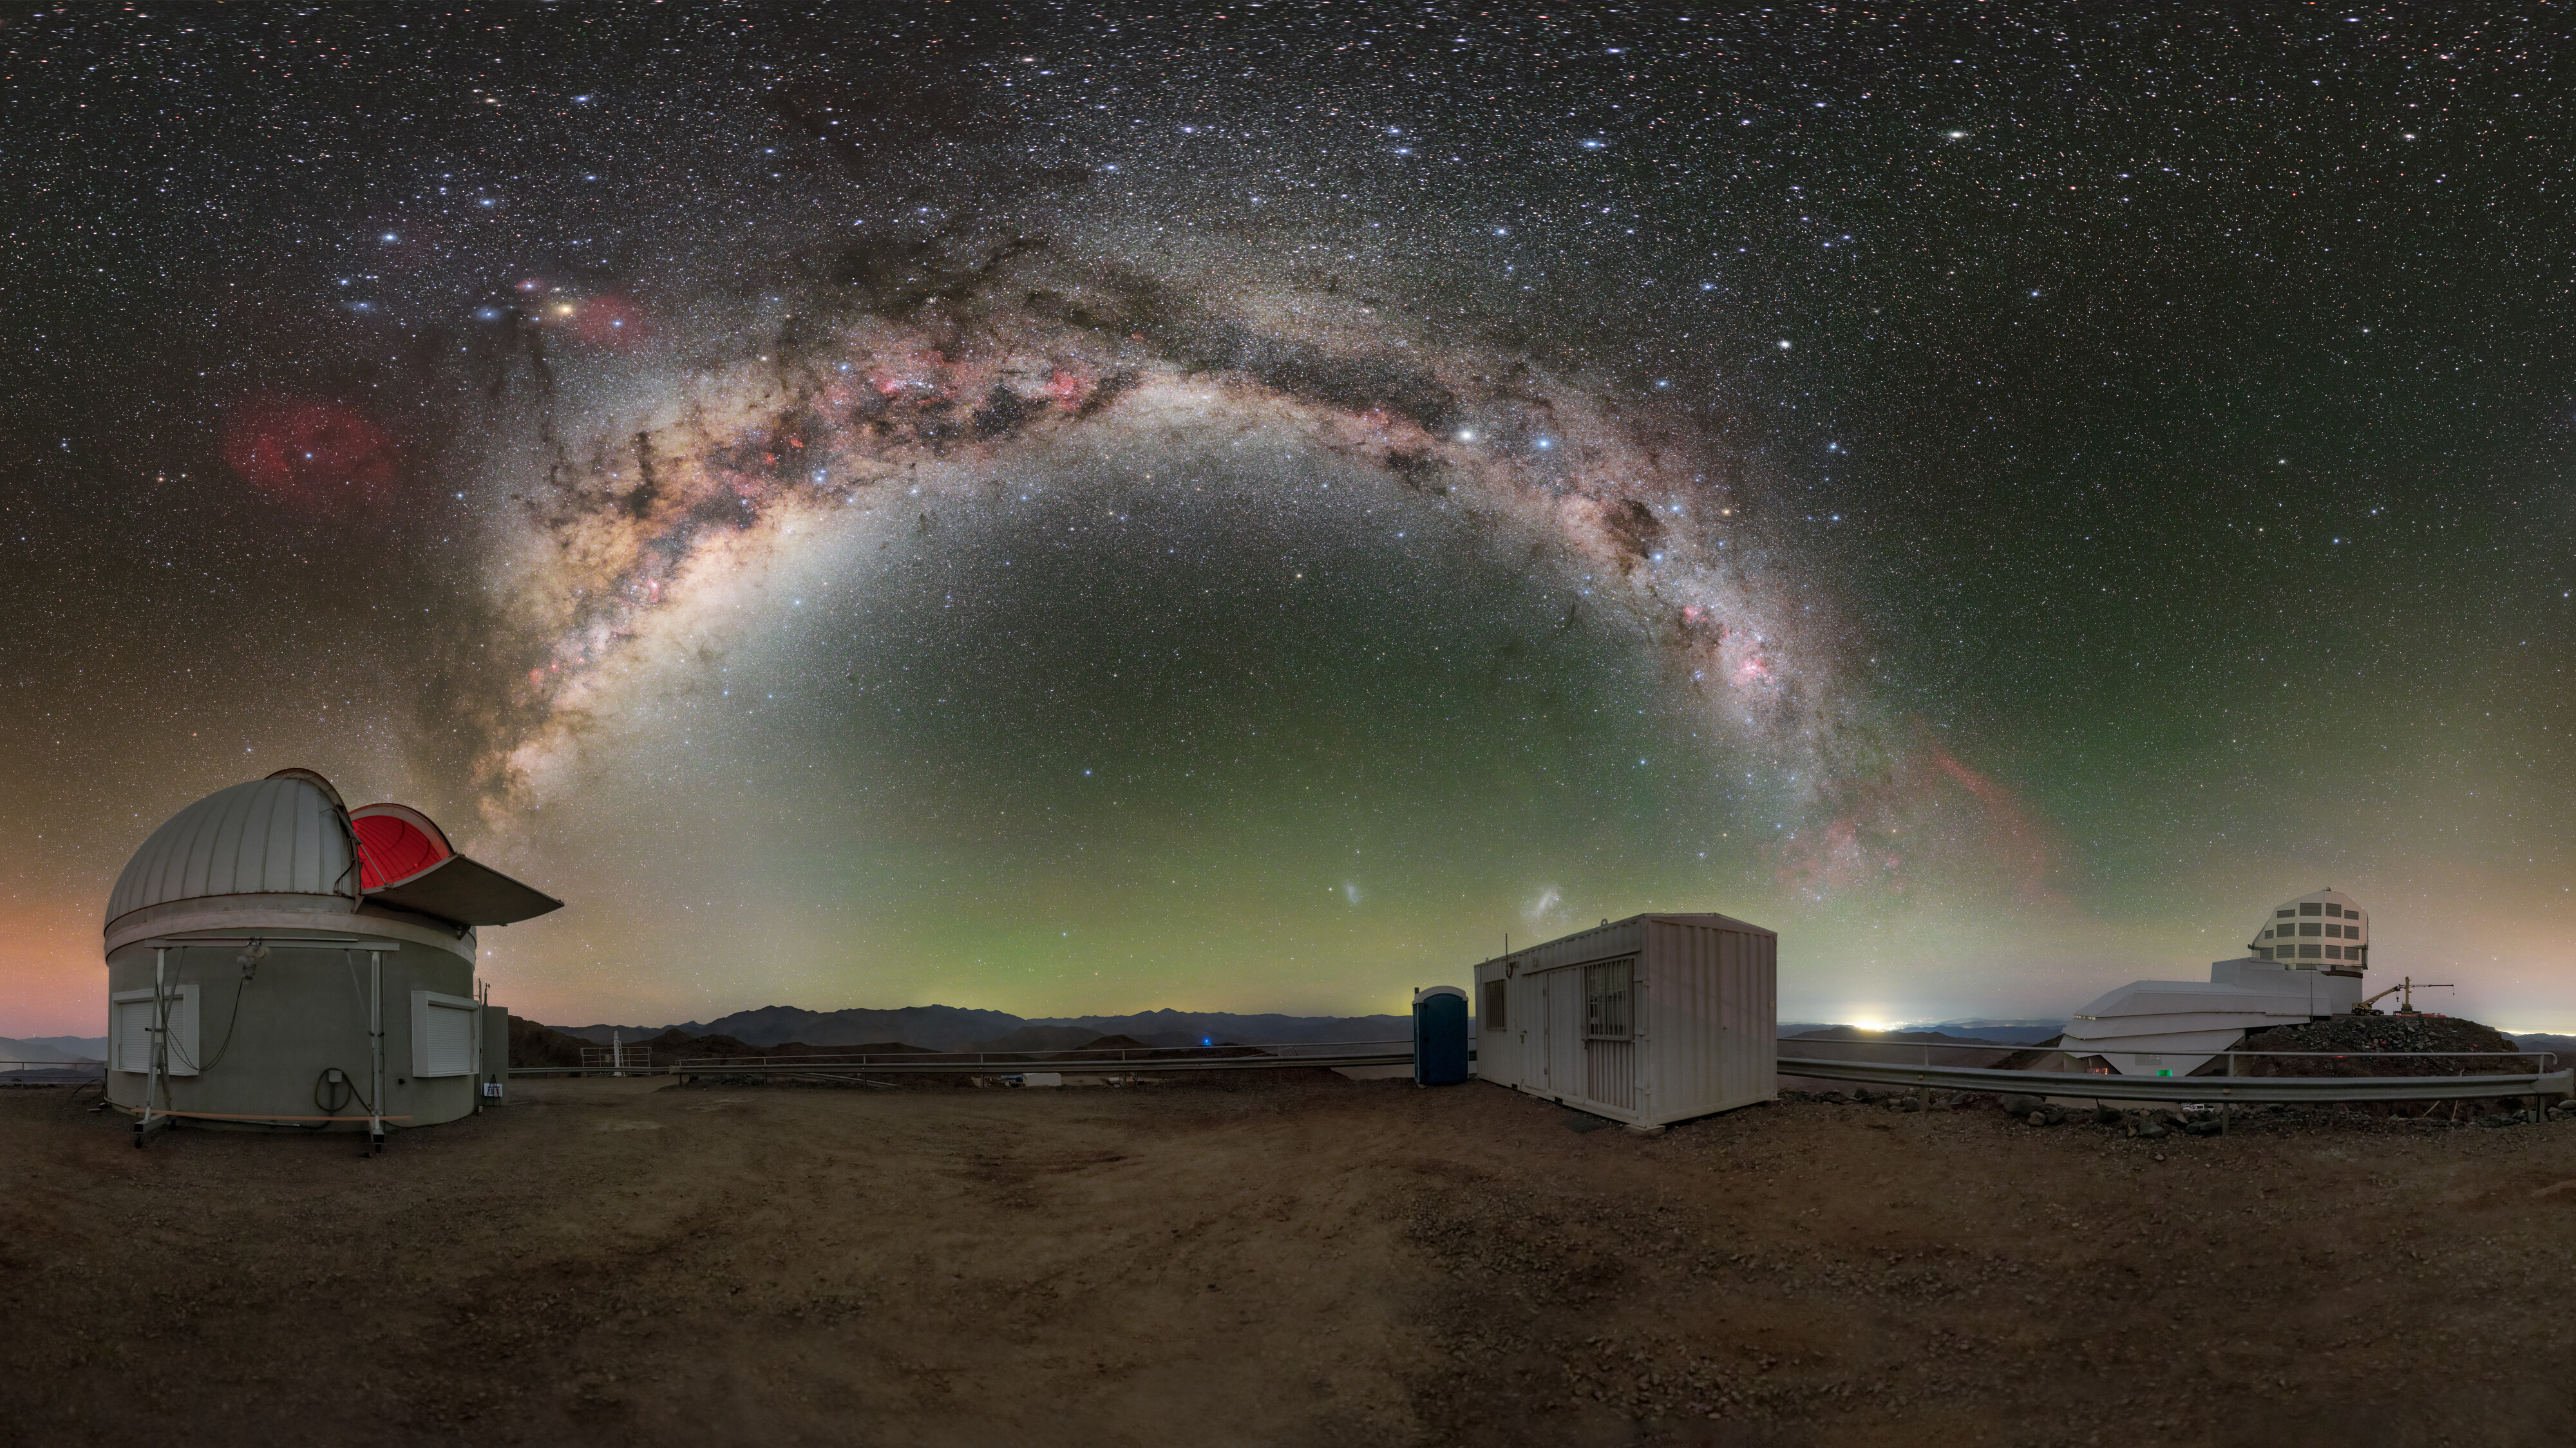

A Cosmic Overpass

Above the peaks of Cerro Pachón lies a bridge made of stars, intangible yet visible to the naked eye. This beautiful arch, composed of the Milky Way with its network of nebulae and interstellar clouds, seemingly connects the Rubin Auxiliary Telescope (AuxTel) (left) with the upcoming Vera C. Rubin Observatory (right), a Program of NSF NOIRLab. Some spectacles of the Universe dot around the Milky Way, from the Magellanic Clouds (center bottom) to the crimson emission nebulae (upper left and bottom right) to the green and red airglow on the horizon. Although it is possible to catch a glimpse of these treasures elsewhere on Earth, only in remote locations such as the highly elevated Andes can one truly bask in all their splendor.

Rubin Observatory is a joint initiative of the National Science Foundation (NSF) and the US Department of Energy (DOE). Once completed, Rubin will be operated jointly by NSF NOIRLab and DOE's SLAC National Accelerator Laboratory to carry out the Legacy Survey of Space and Time (LSST).

This photo was taken as part of the recent NOIRLab 2022 Photo Expedition to all the NOIRLab sites.

Credit: RubinObs/NOIRLab/SLAC/NSF/DOE/AURA/P. Horálek (Institute of Physics in Opava)